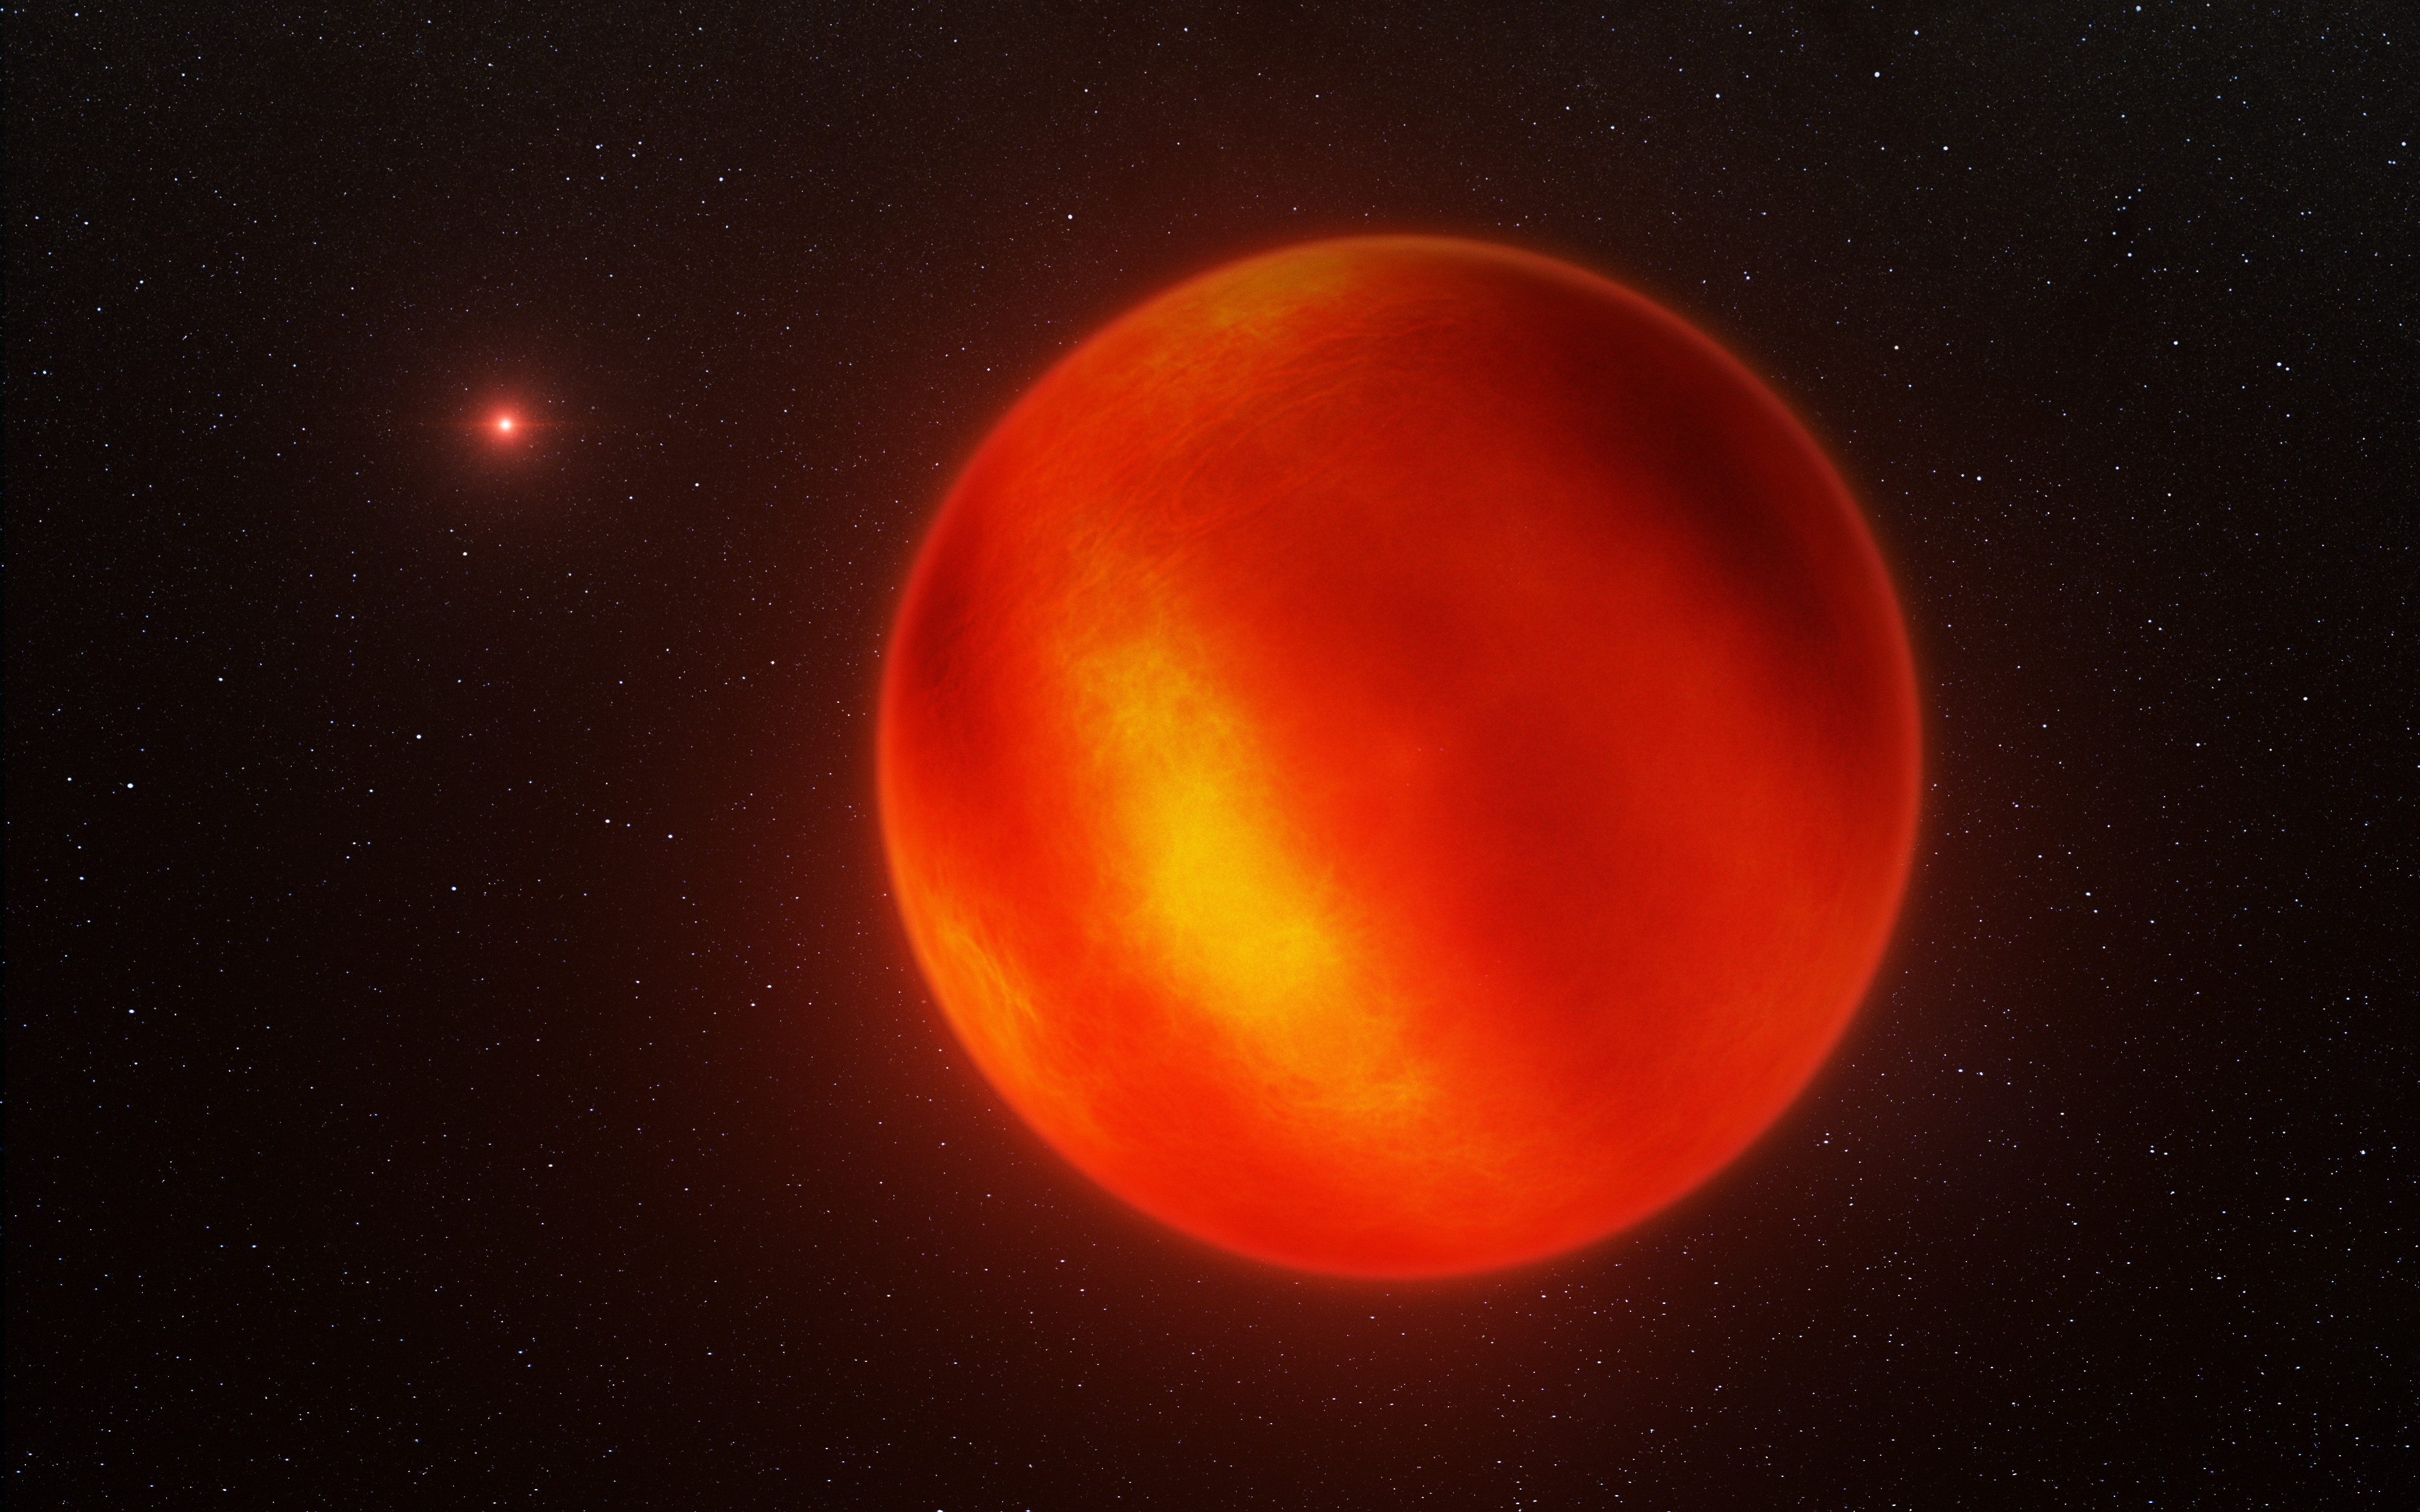

Artist's impression of Luhman 16B recreated from VLT observations

This artist's impression is based on the first ever map of the weather on the surface of the nearest brown dwarf to Earth. An international team has used ESO's Very Large Telescope to make a chart of the dark and light features on WISE J104915.57-531906.1B, which is informally known as Luhman 16B and is one of two recently discovered brown dwarfs forming a pair only six light-years from the Sun.

Note that the faint fine detail on the surface has been added for artistic effect.

Credit: ESO/I. Crossfield/N. Risinger (skysurvey.org)